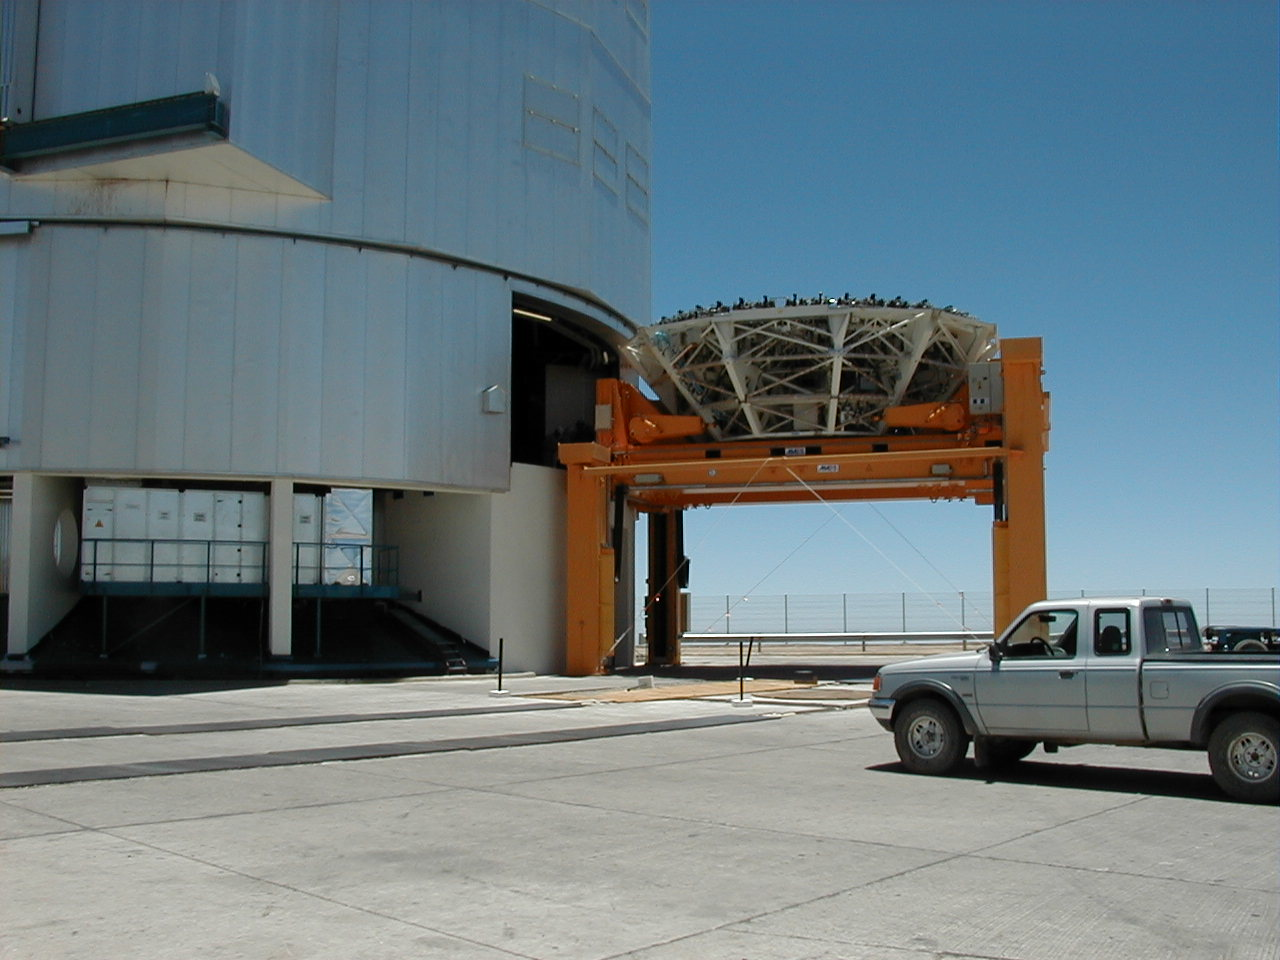

M1 mirror cell removal

The empty (third) M1 Mirror Cell, on its Transport Carriage, is removed from the MELIPAL telescope enclosure with the large Lift Platform outside.

Credit: ESO